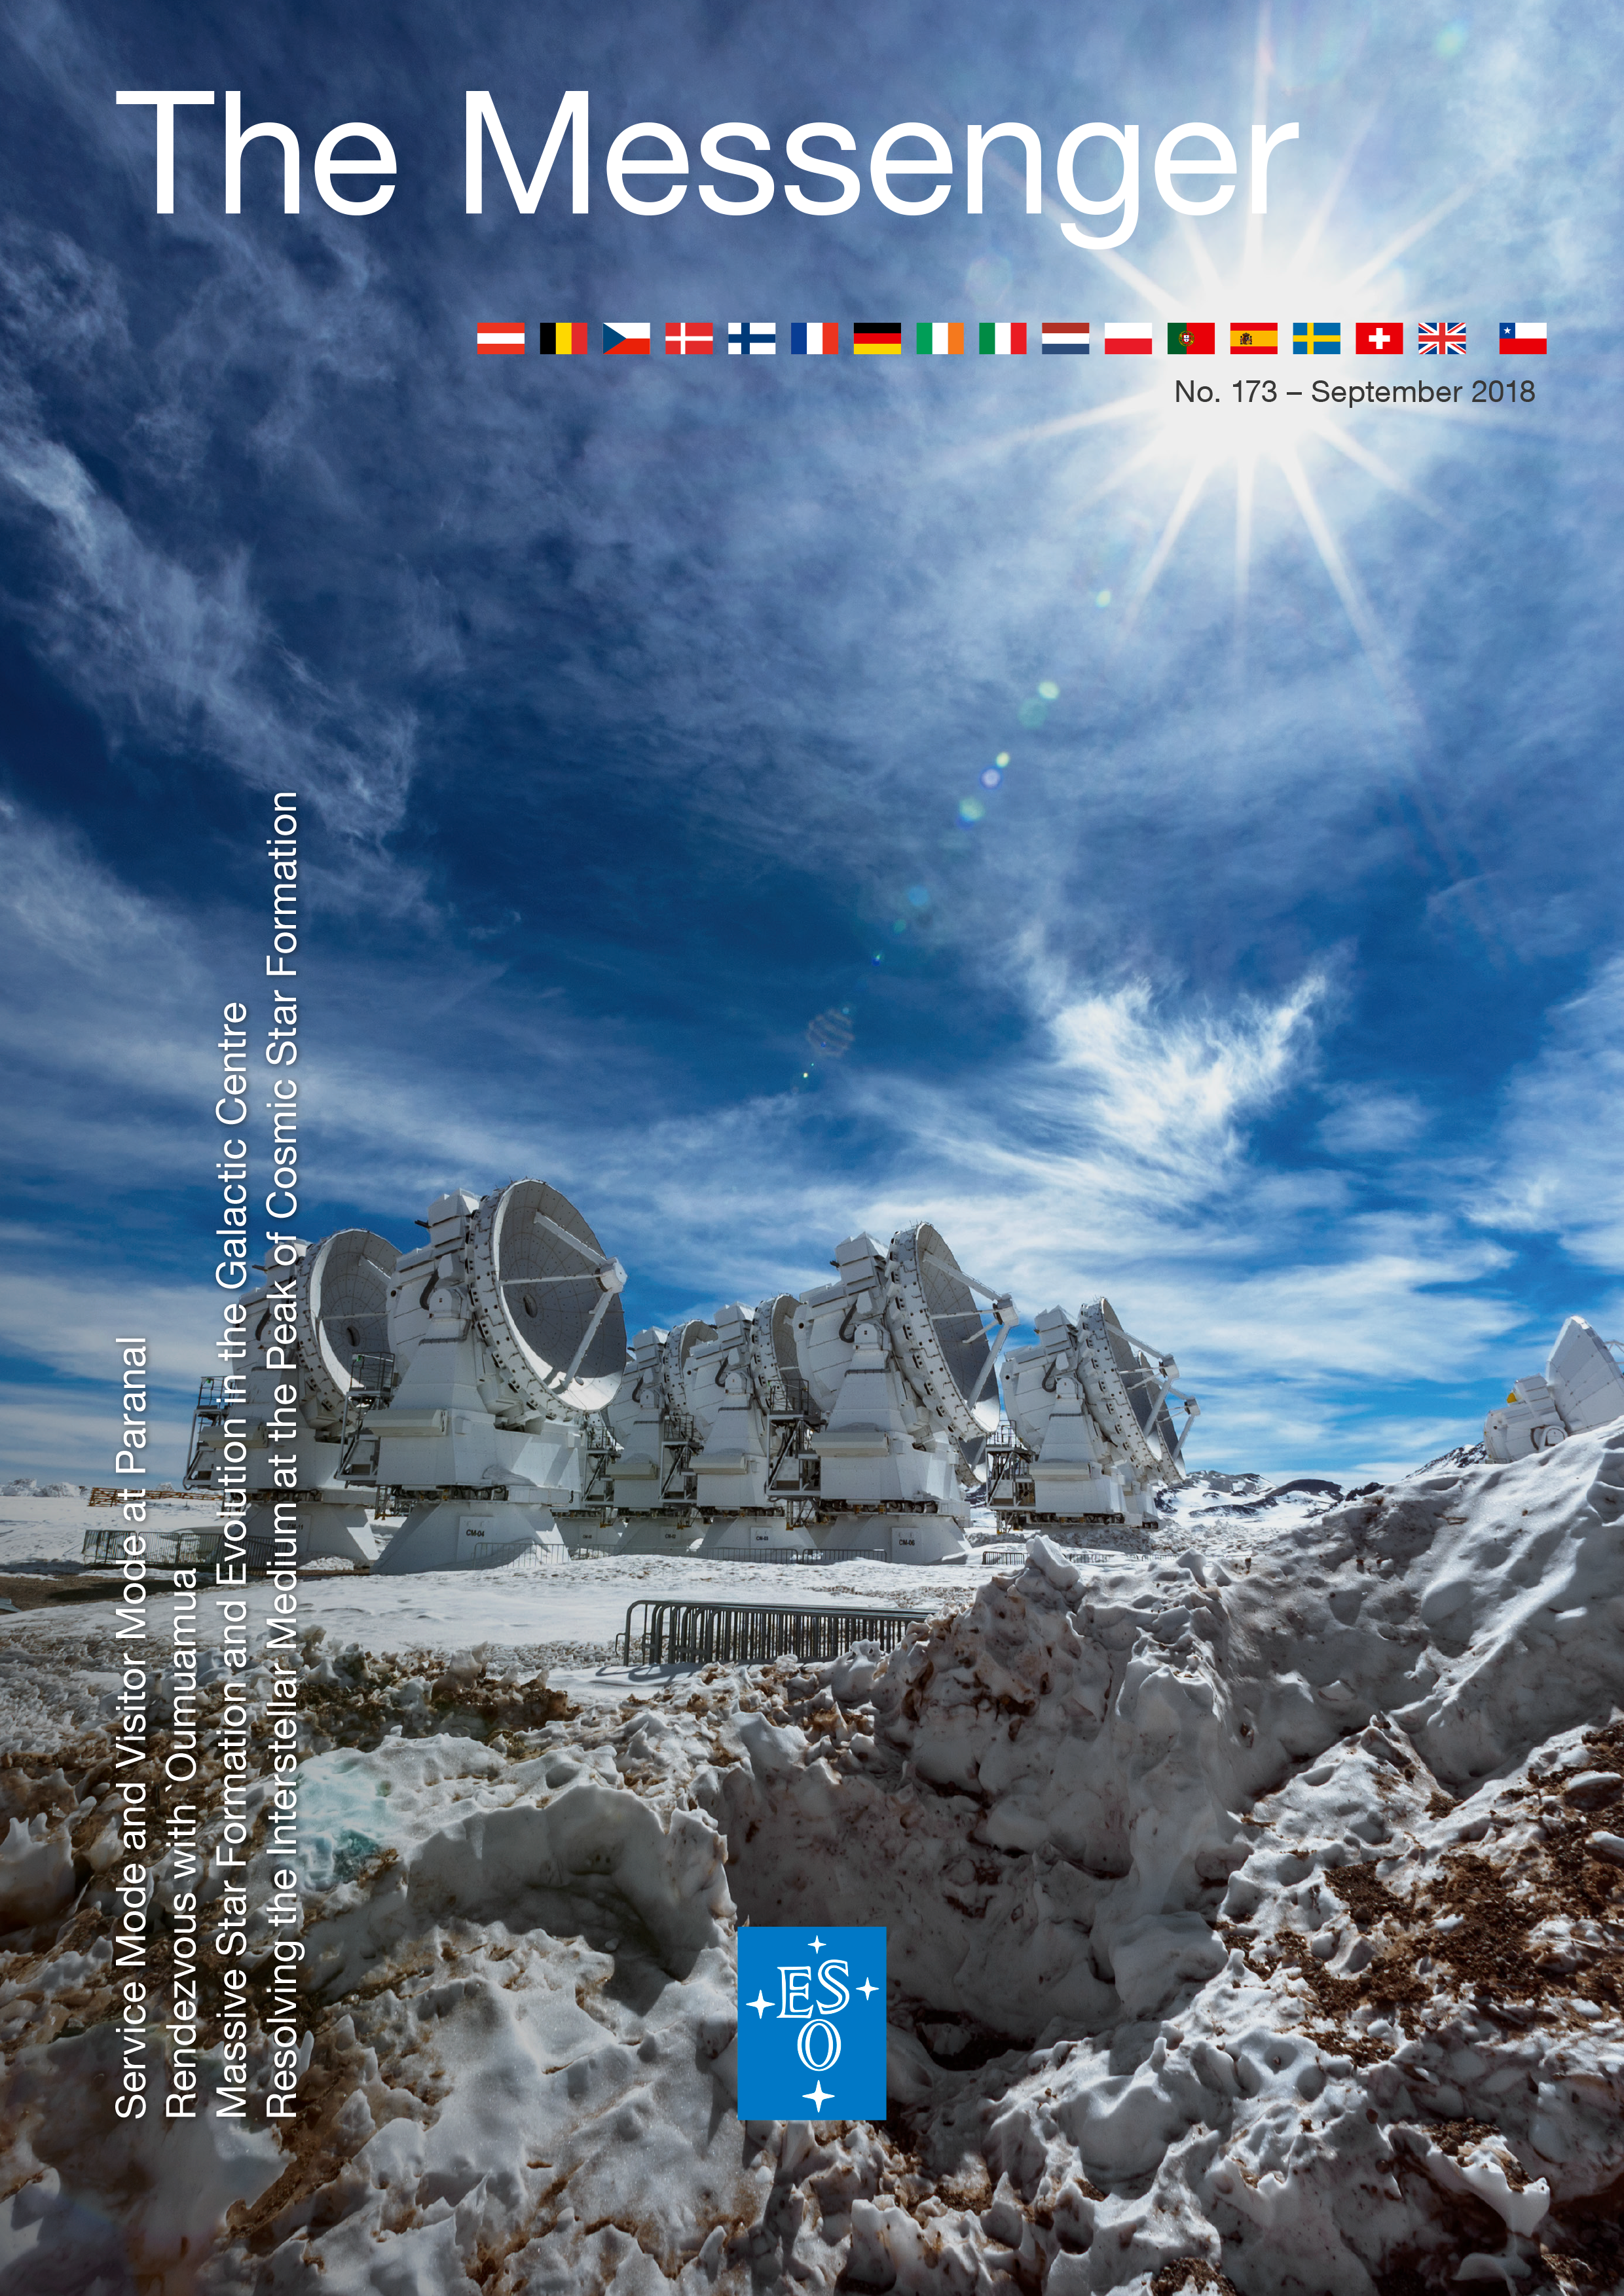

Cover of Messenger 173

Cover of the Messenger 173.

Credit: ESO